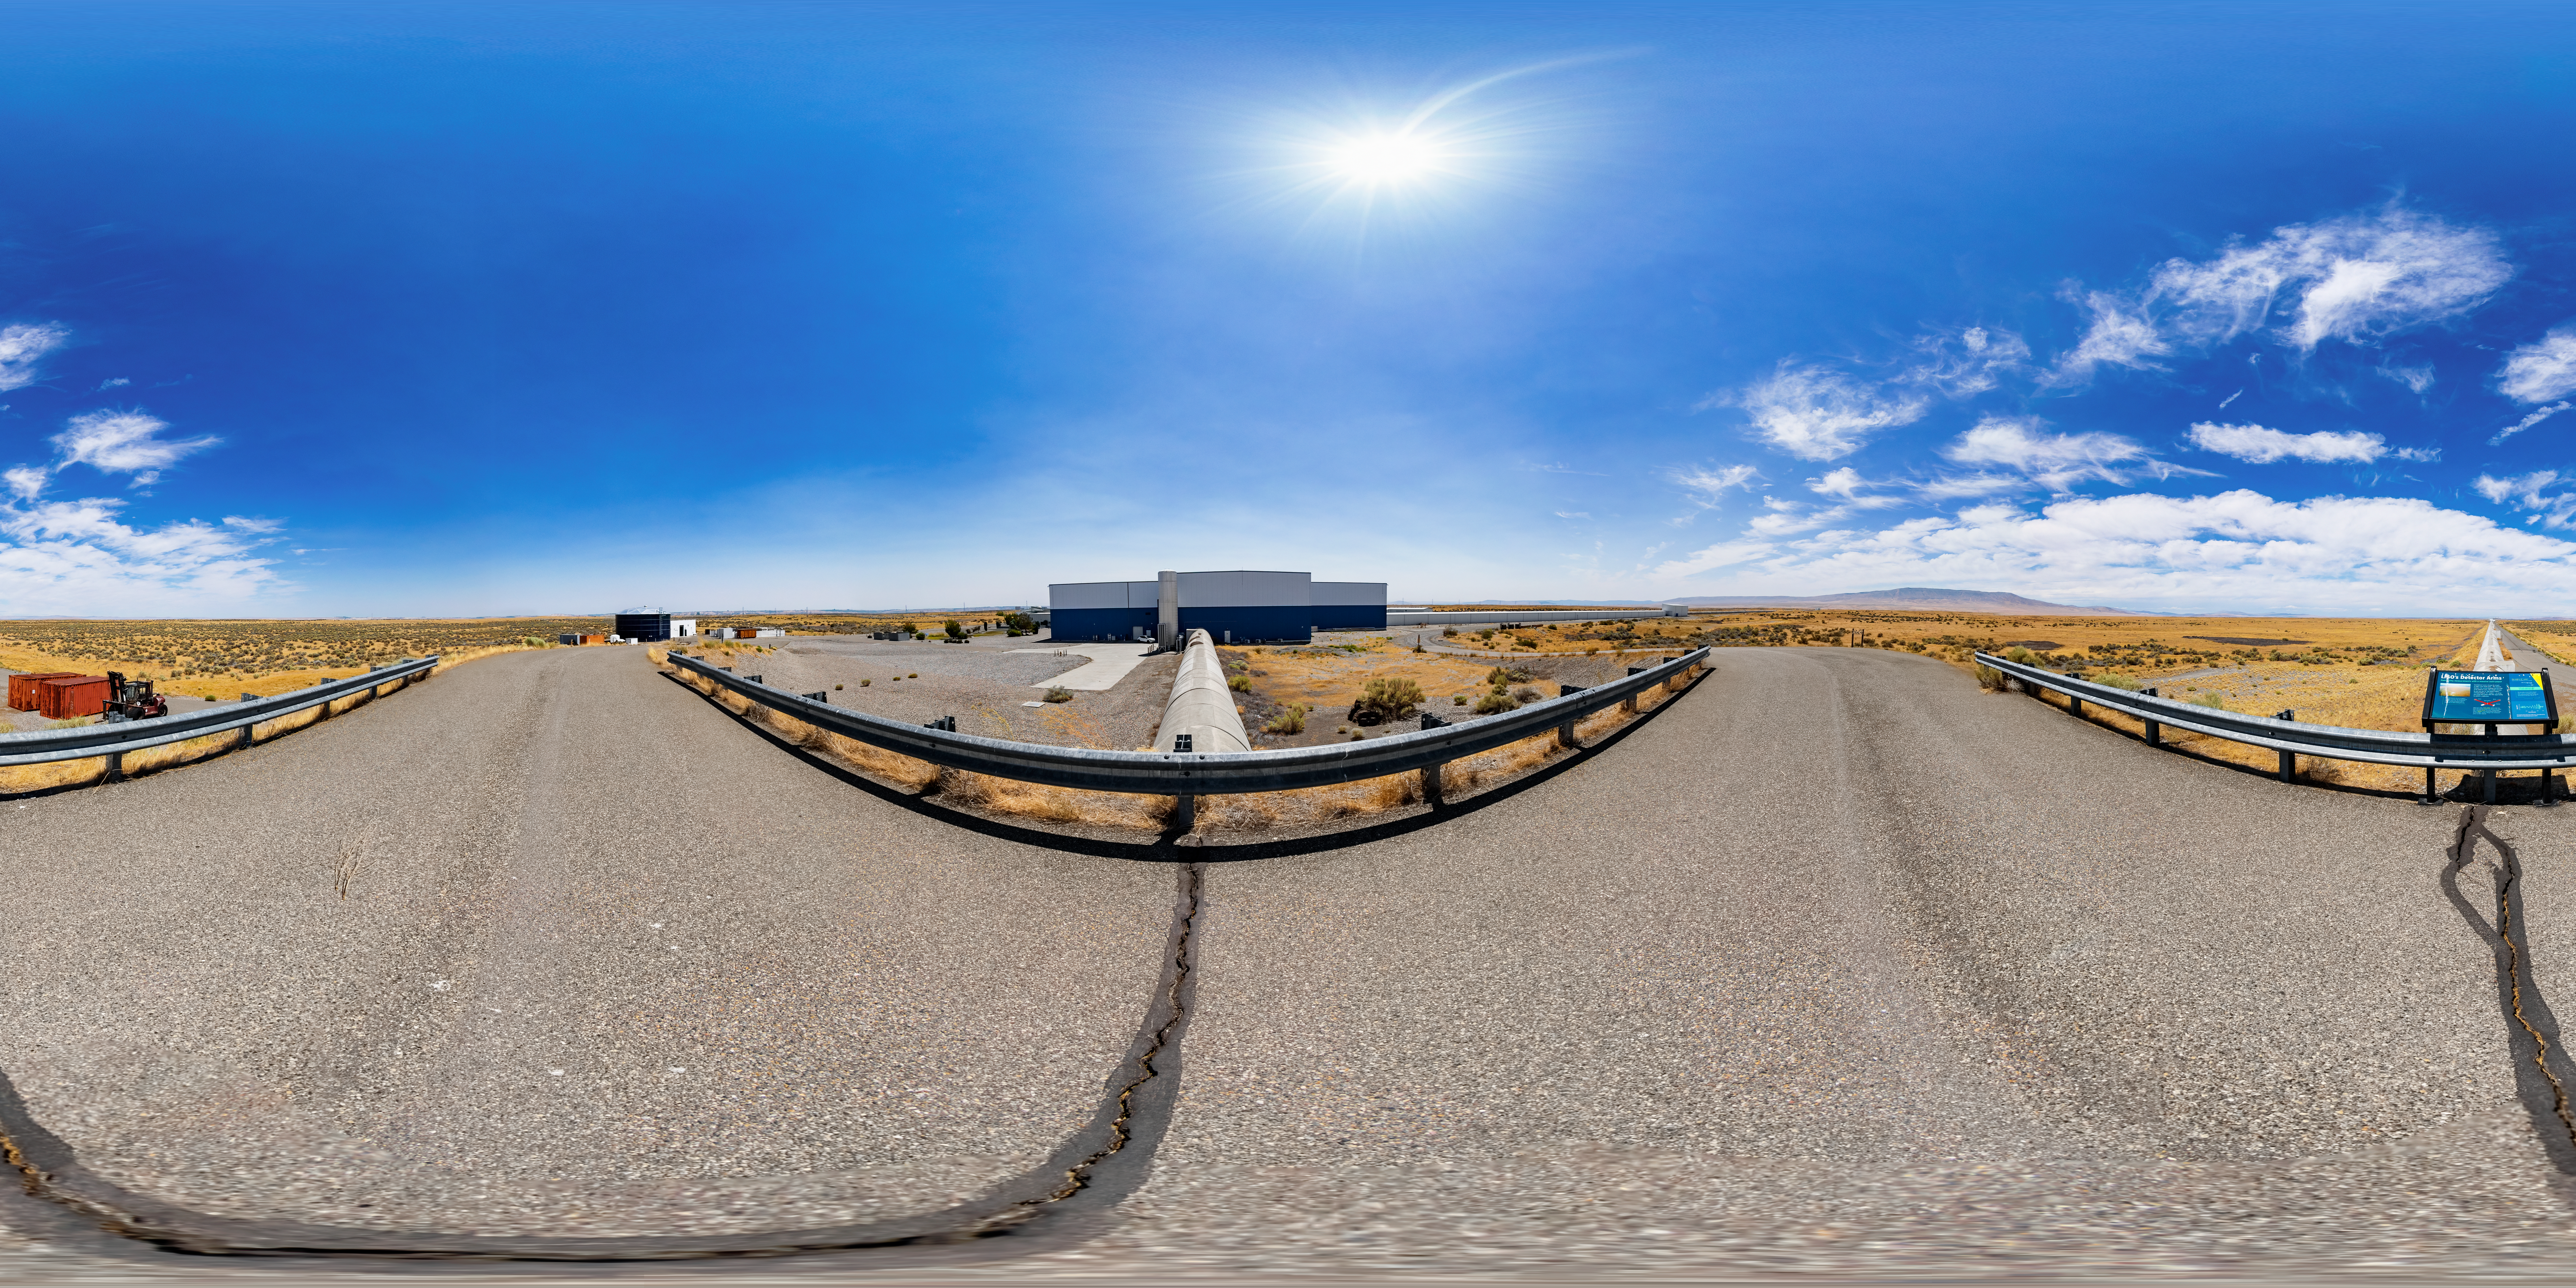

LIGO at Hanford, Washington 360 Panorama

A 360 degree panorama of LIGO, the Laser Interferometer Gravitational-Wave Observatory. LIGO consists of two widely-separated interferometers within the United States — one in Hanford, Washington and the other in Livingston, Louisiana — operated in unison to detect gravitational waves. Here the Hanford facility is seen. LIGO was designed to open the field of gravitational-wave astrophysics through the direct detection of gravitational waves predicted by Einstein’s General Theory of Relativity. The multi-kilometer-scale gravitational wave detectors use laser interferometry to measure the minute ripples in space-time caused by passing gravitational waves from cataclysmic cosmic events such as colliding neutron stars or black holes, or by supernovae.

A fulldome version of this image can be found here.

Credit: NOIRLab/LIGO/NSF/AURA/T. Matsopoulos